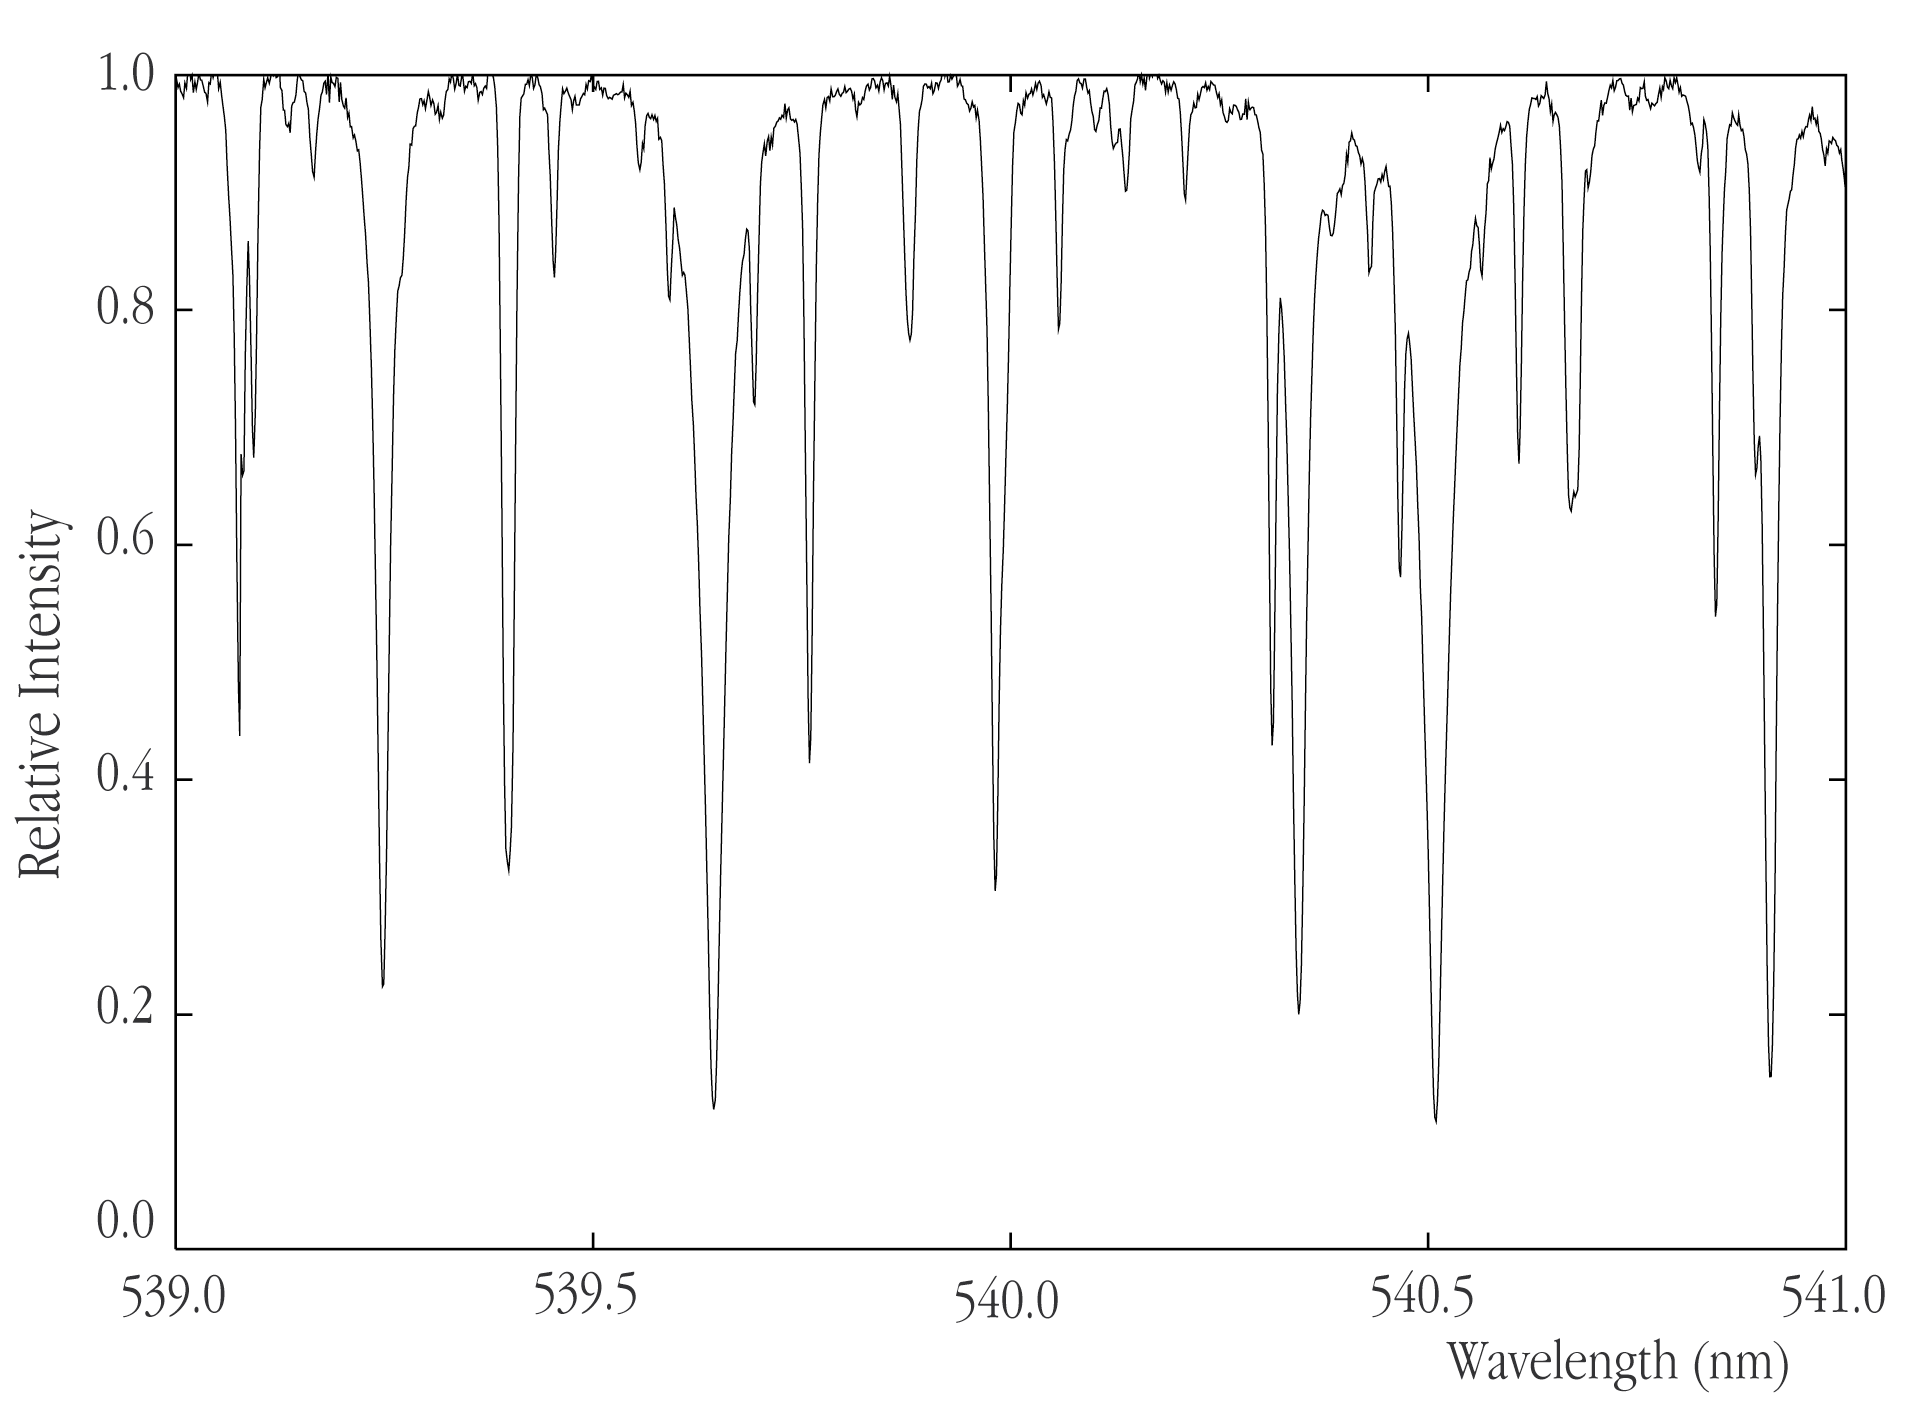

High-resolution spectrum of the star HD100623

Small part of the spectrum of the star HD100623 following on-line data extraction (in astronomical terminology: "reduction") of the previous raw frame. Several deep absorption lines are clearly visible.

Credit: ESO